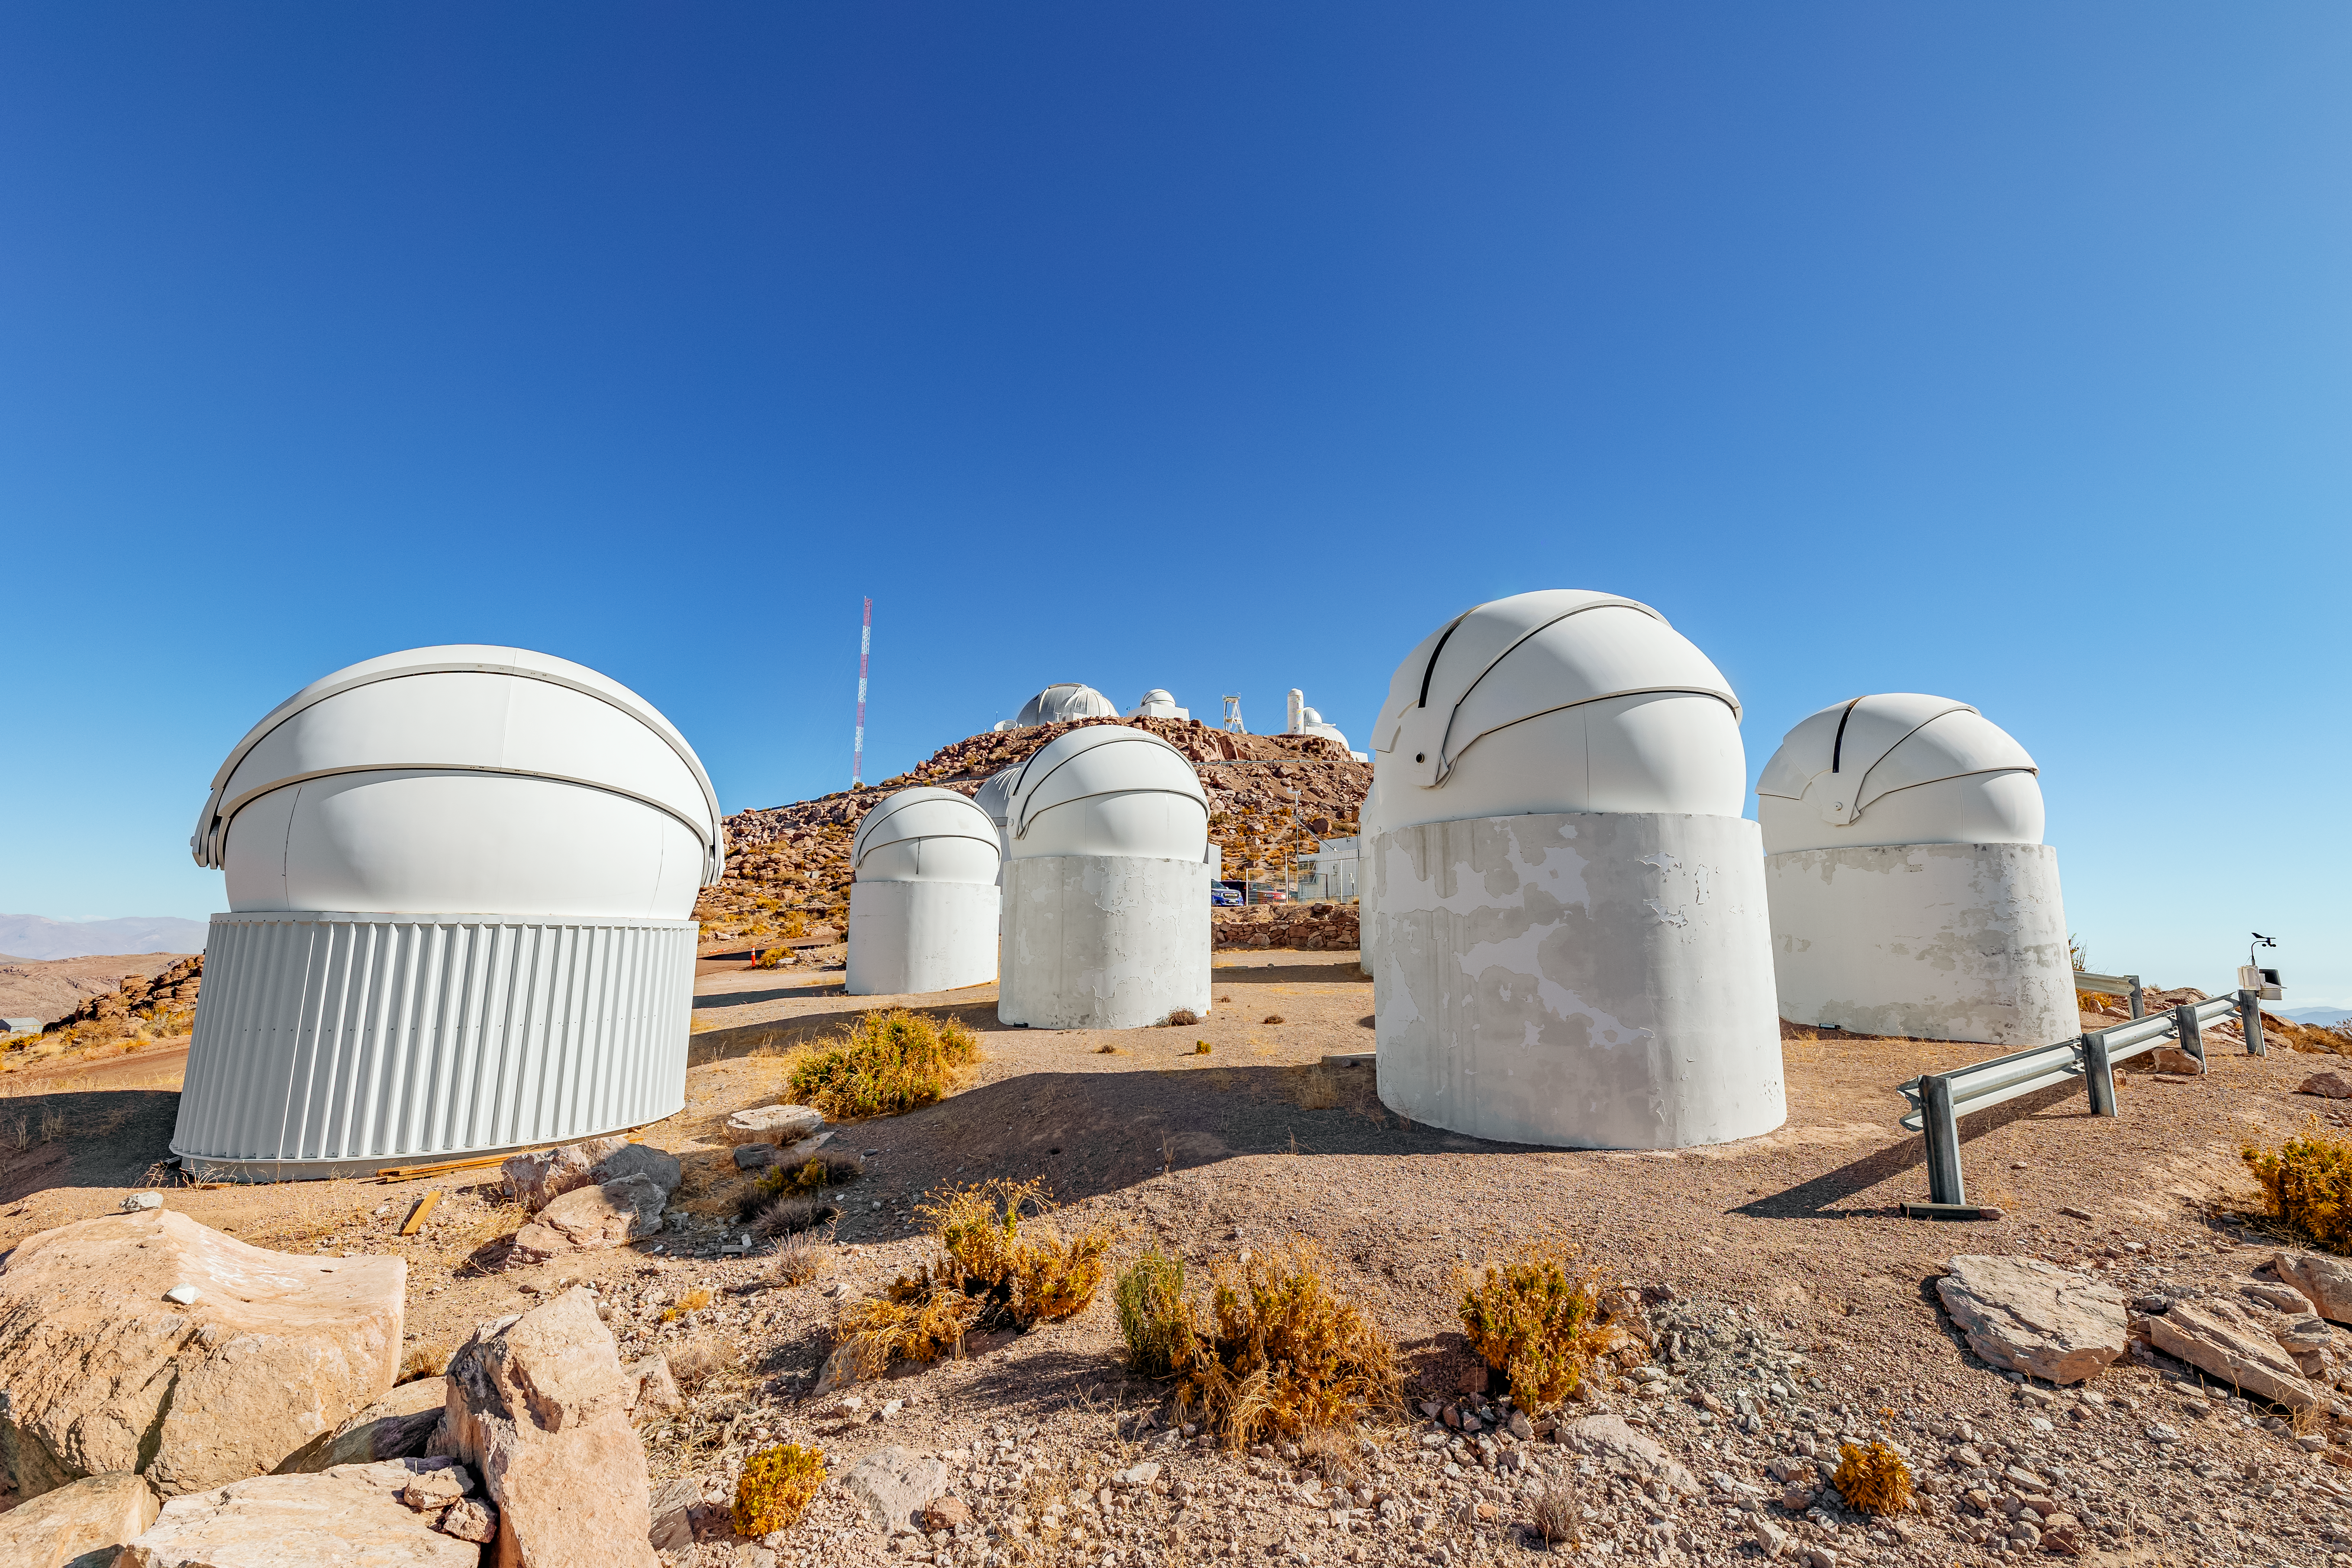

CTIO Telescopes

A view of the domes that house PROMPT (Panchromatic Robotic Optical Monitoring and Polarimetry Telescopes) and the Thai Robotic Telescope (Left) at Cerro Tololo Inter-American Observatory in Chile. The upper plateau can be seen in the background.

Credit: CTIO/NOIRLab/NSF/AURA/T. Slovinský